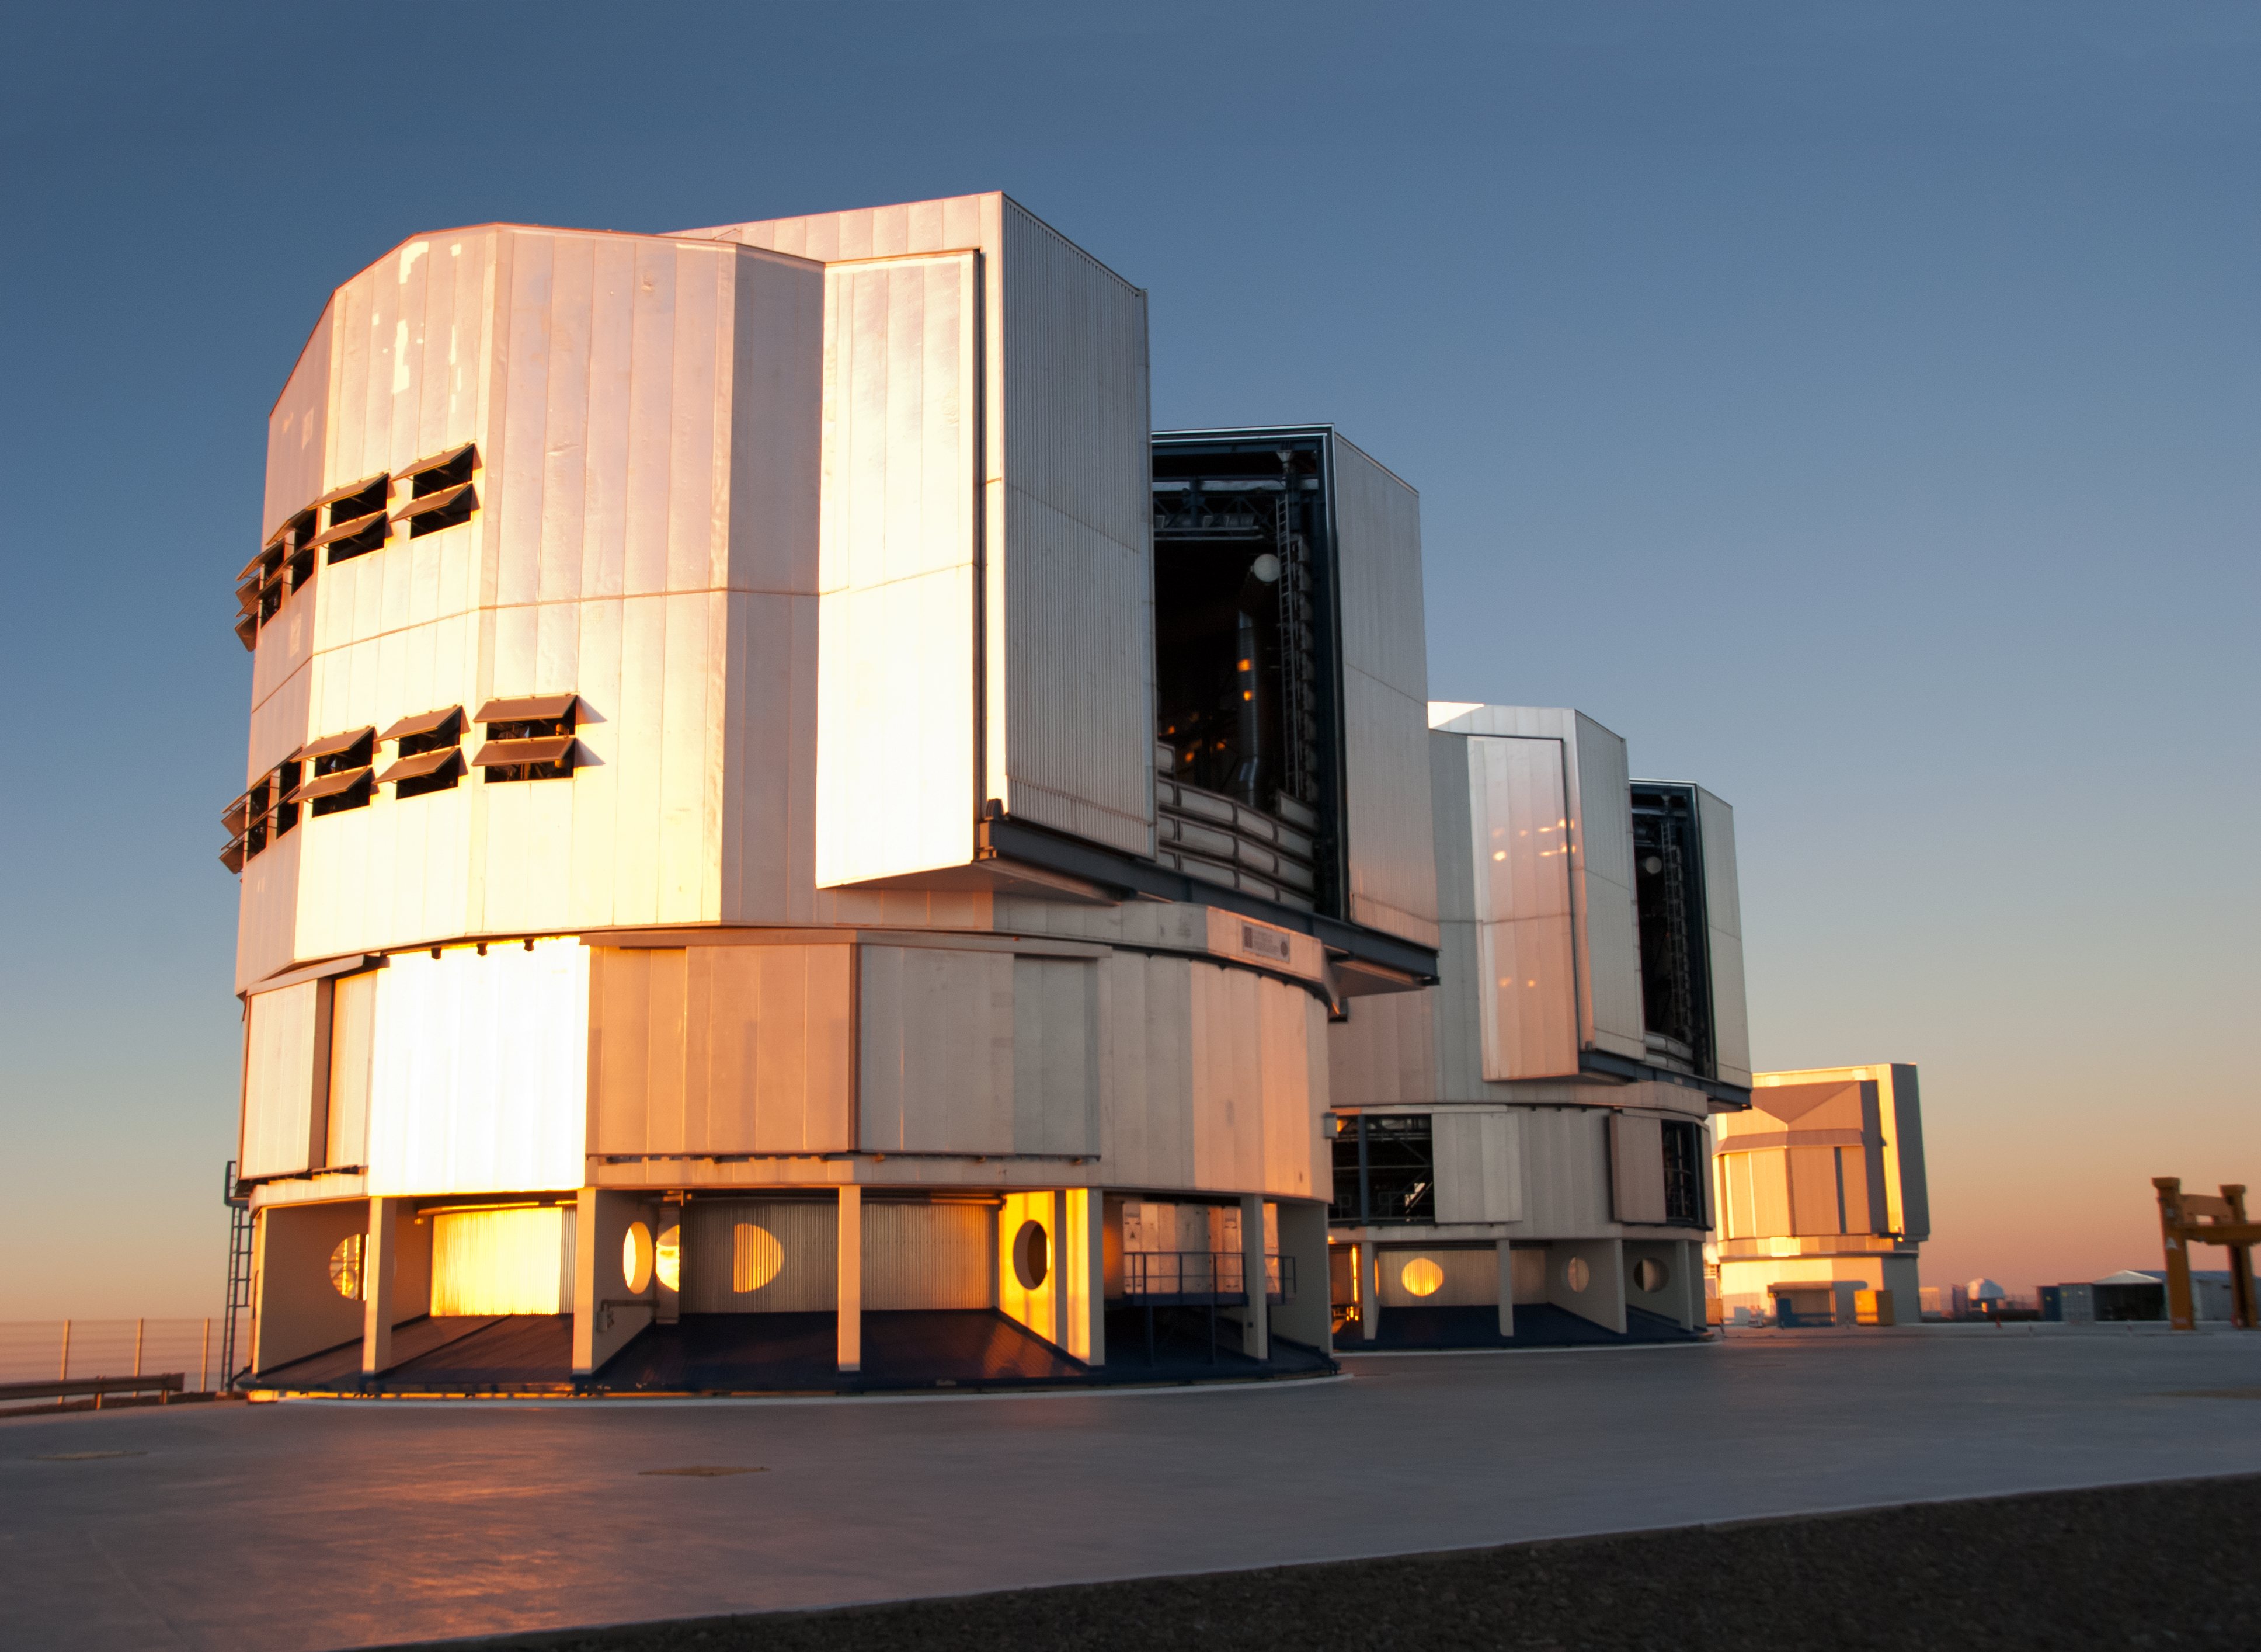

VLT and VST

This image shows two of the four 8.2-metre Unit Telescopes of the Very Large Telescope (in the foreground) and the VLT Survey Telescope (in the background) at Paranal Observatory.

Credit: ESO/D. Crabtree